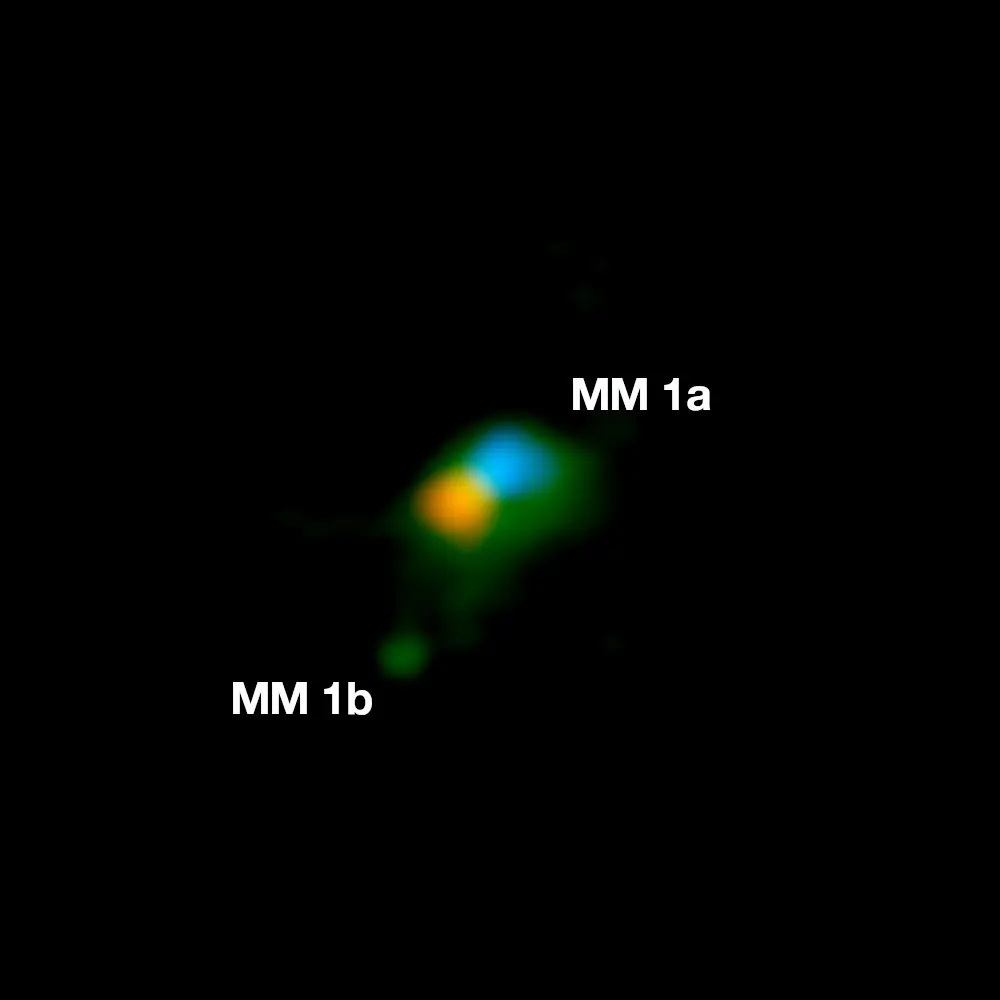

Dust emission and hot gas rotating in the disc around MM 1a and MM 1b

Observation of the dust emission (green) and hot gas rotating in the disc around MM 1a (red is receding gas, blue is approaching gas). MM 1b is seen the lower left.

Credit: ALMA (ESO/NAOJ/NRAO); J. D. Ilee / University of Leeds